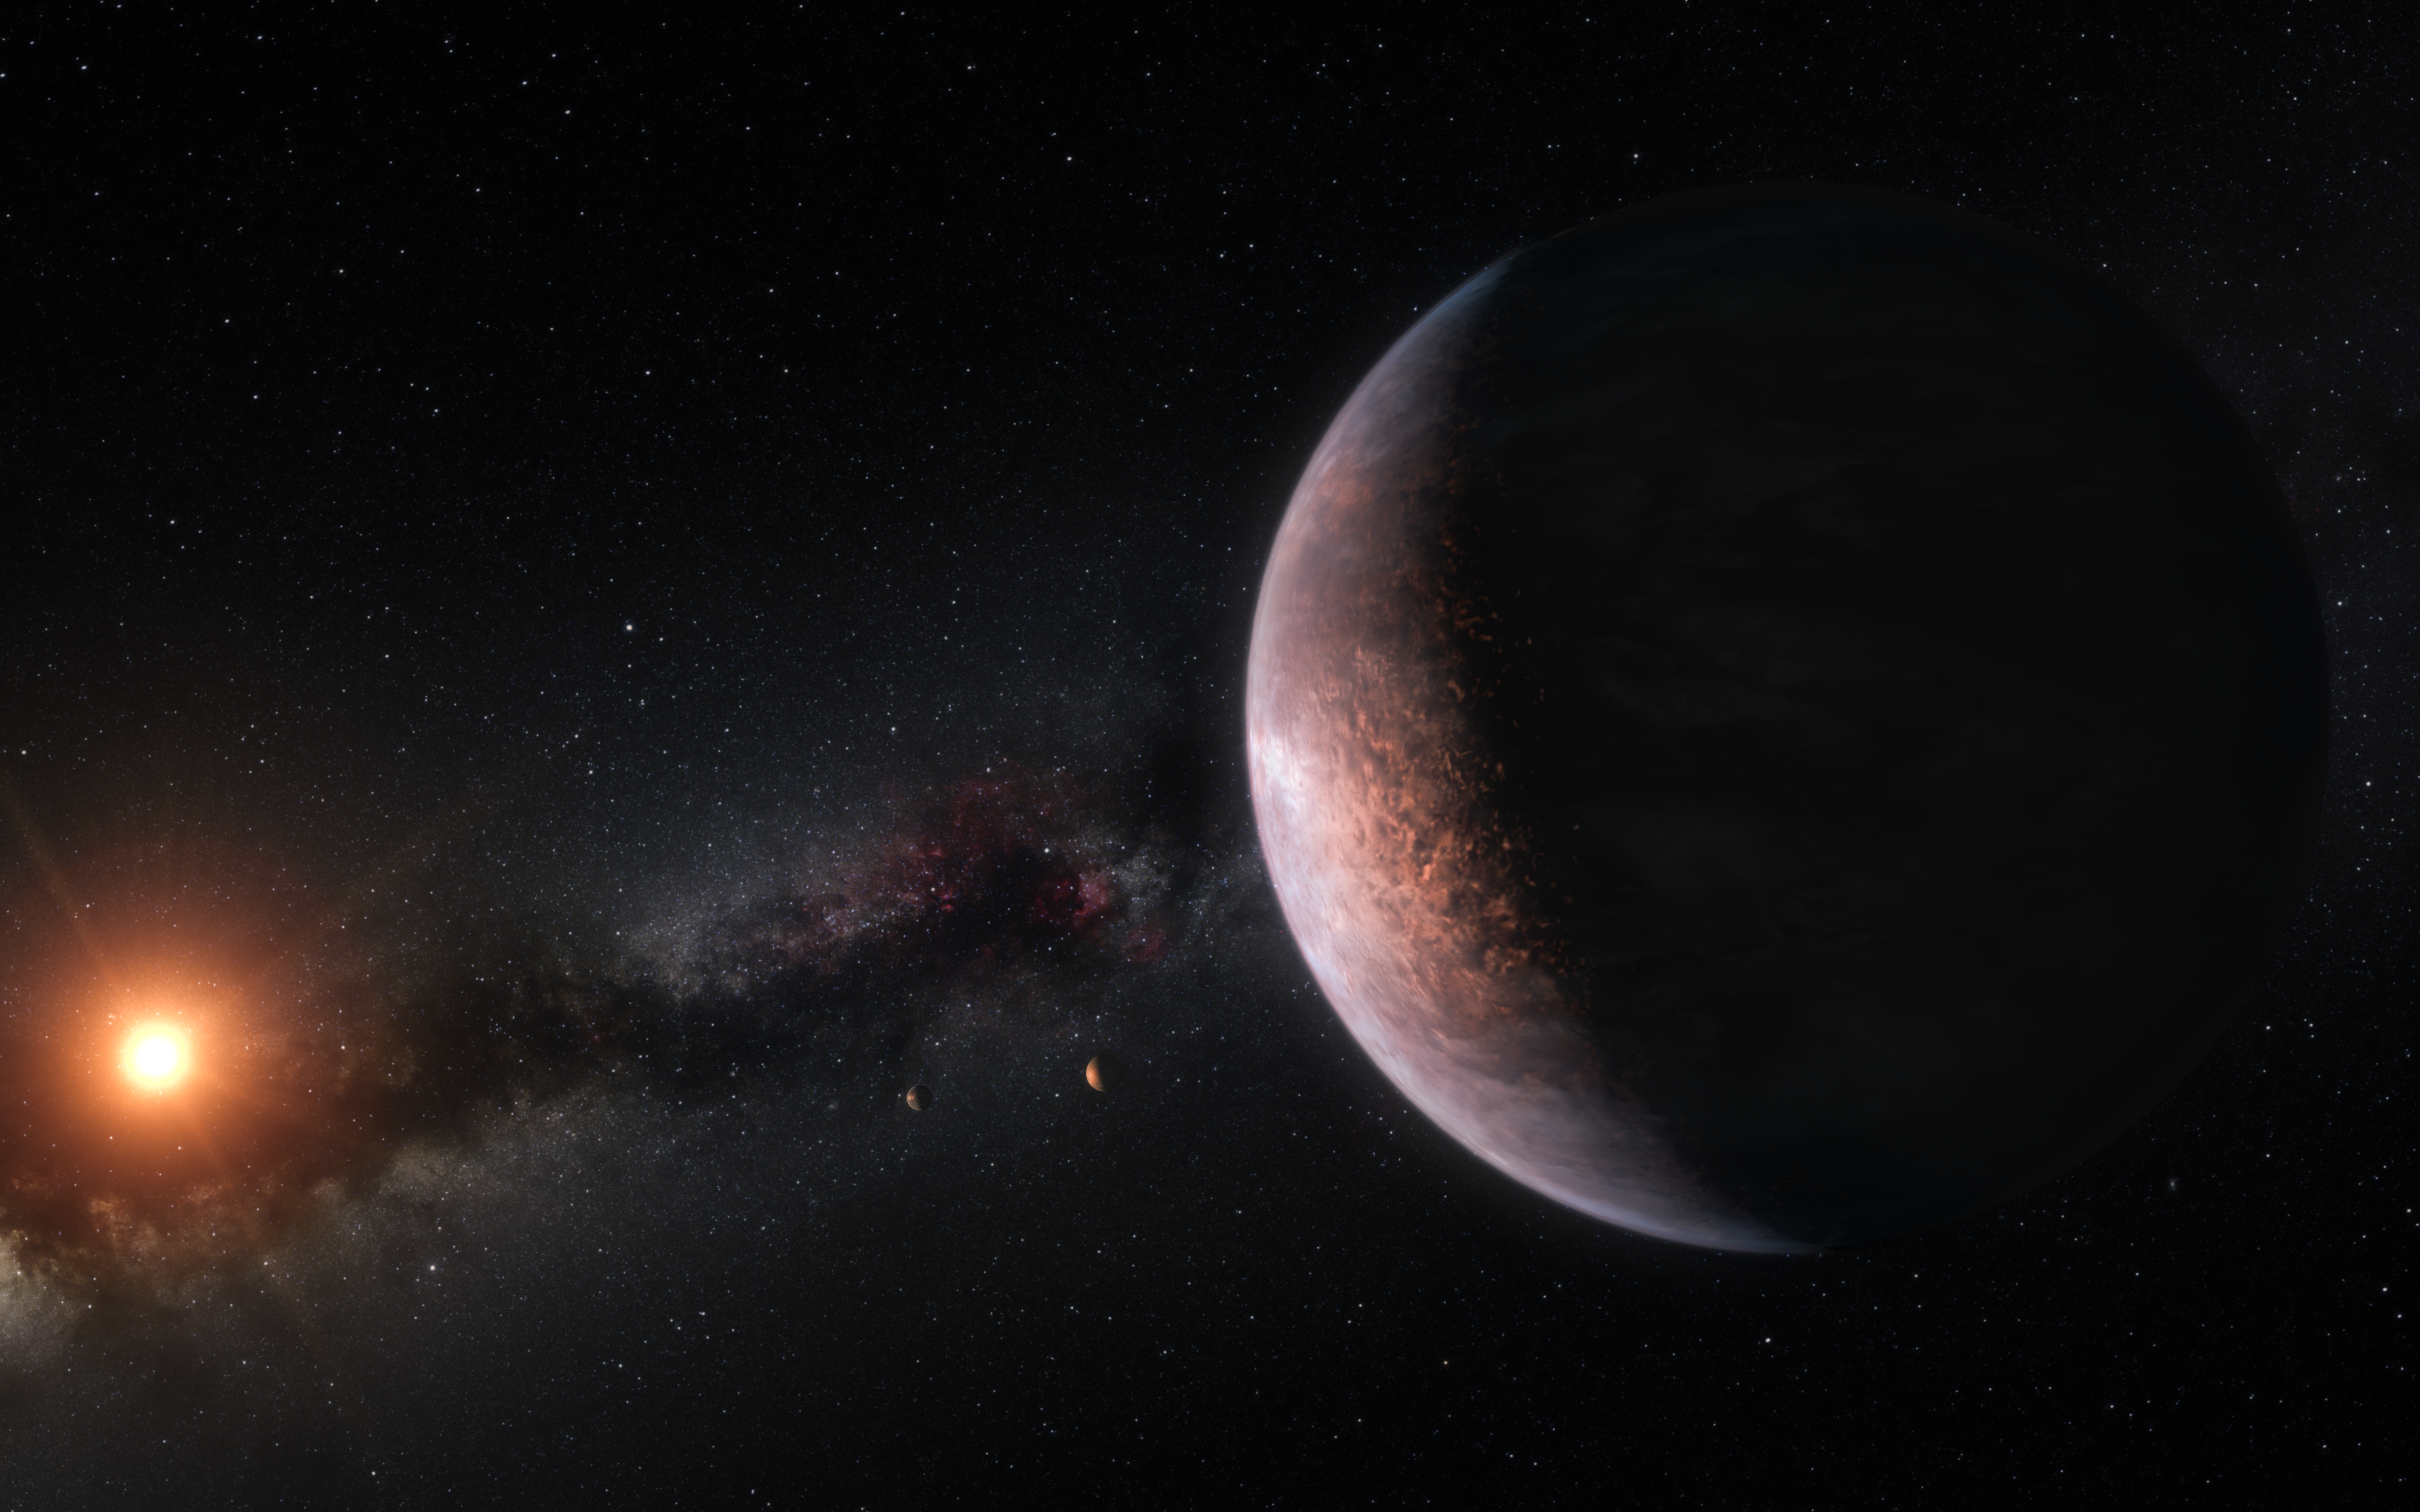

Artist’s impression of the TRAPPIST-1 planetary system

This artist’s impression shows several of the planets orbiting the ultra-cool red dwarf star TRAPPIST-1. New observations, when combined with very sophisticated analysis, have now yielded good estimates of the densities of all seven of the Earth-sized planets and suggest that they are rich in volatile materials, probably water.

Credit: ESO/M. Kornmesser